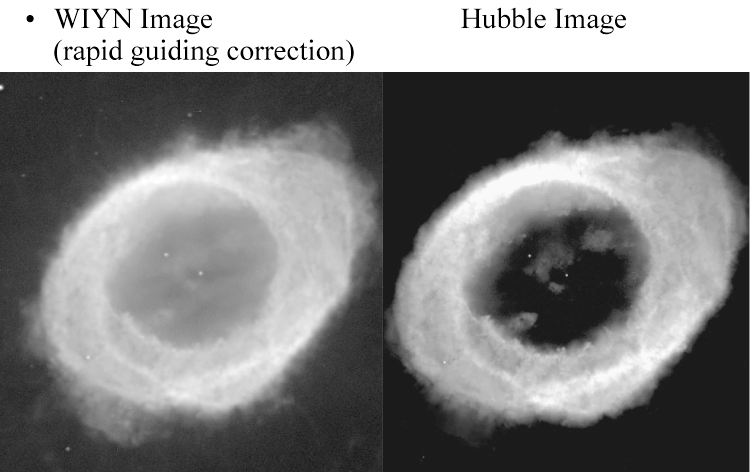

Ring via WIYN tip-tilt

Early success with the WIYN Tip-Tilt Module (low order adaptive optics interface) is shown in this comparison between a WIYN H-alpha image of the planetary nebula known as the Ring (300s, FWHM 0.3 arc seconds), and an image from the Hubble Space Telescope. For further details, see the June 2002 NOAO Newsletter (no.70), KPNO section (currently only available in PDF format).

Credit: C.F.Claver, A.Saha, NOIRLab/WIYN/NSF